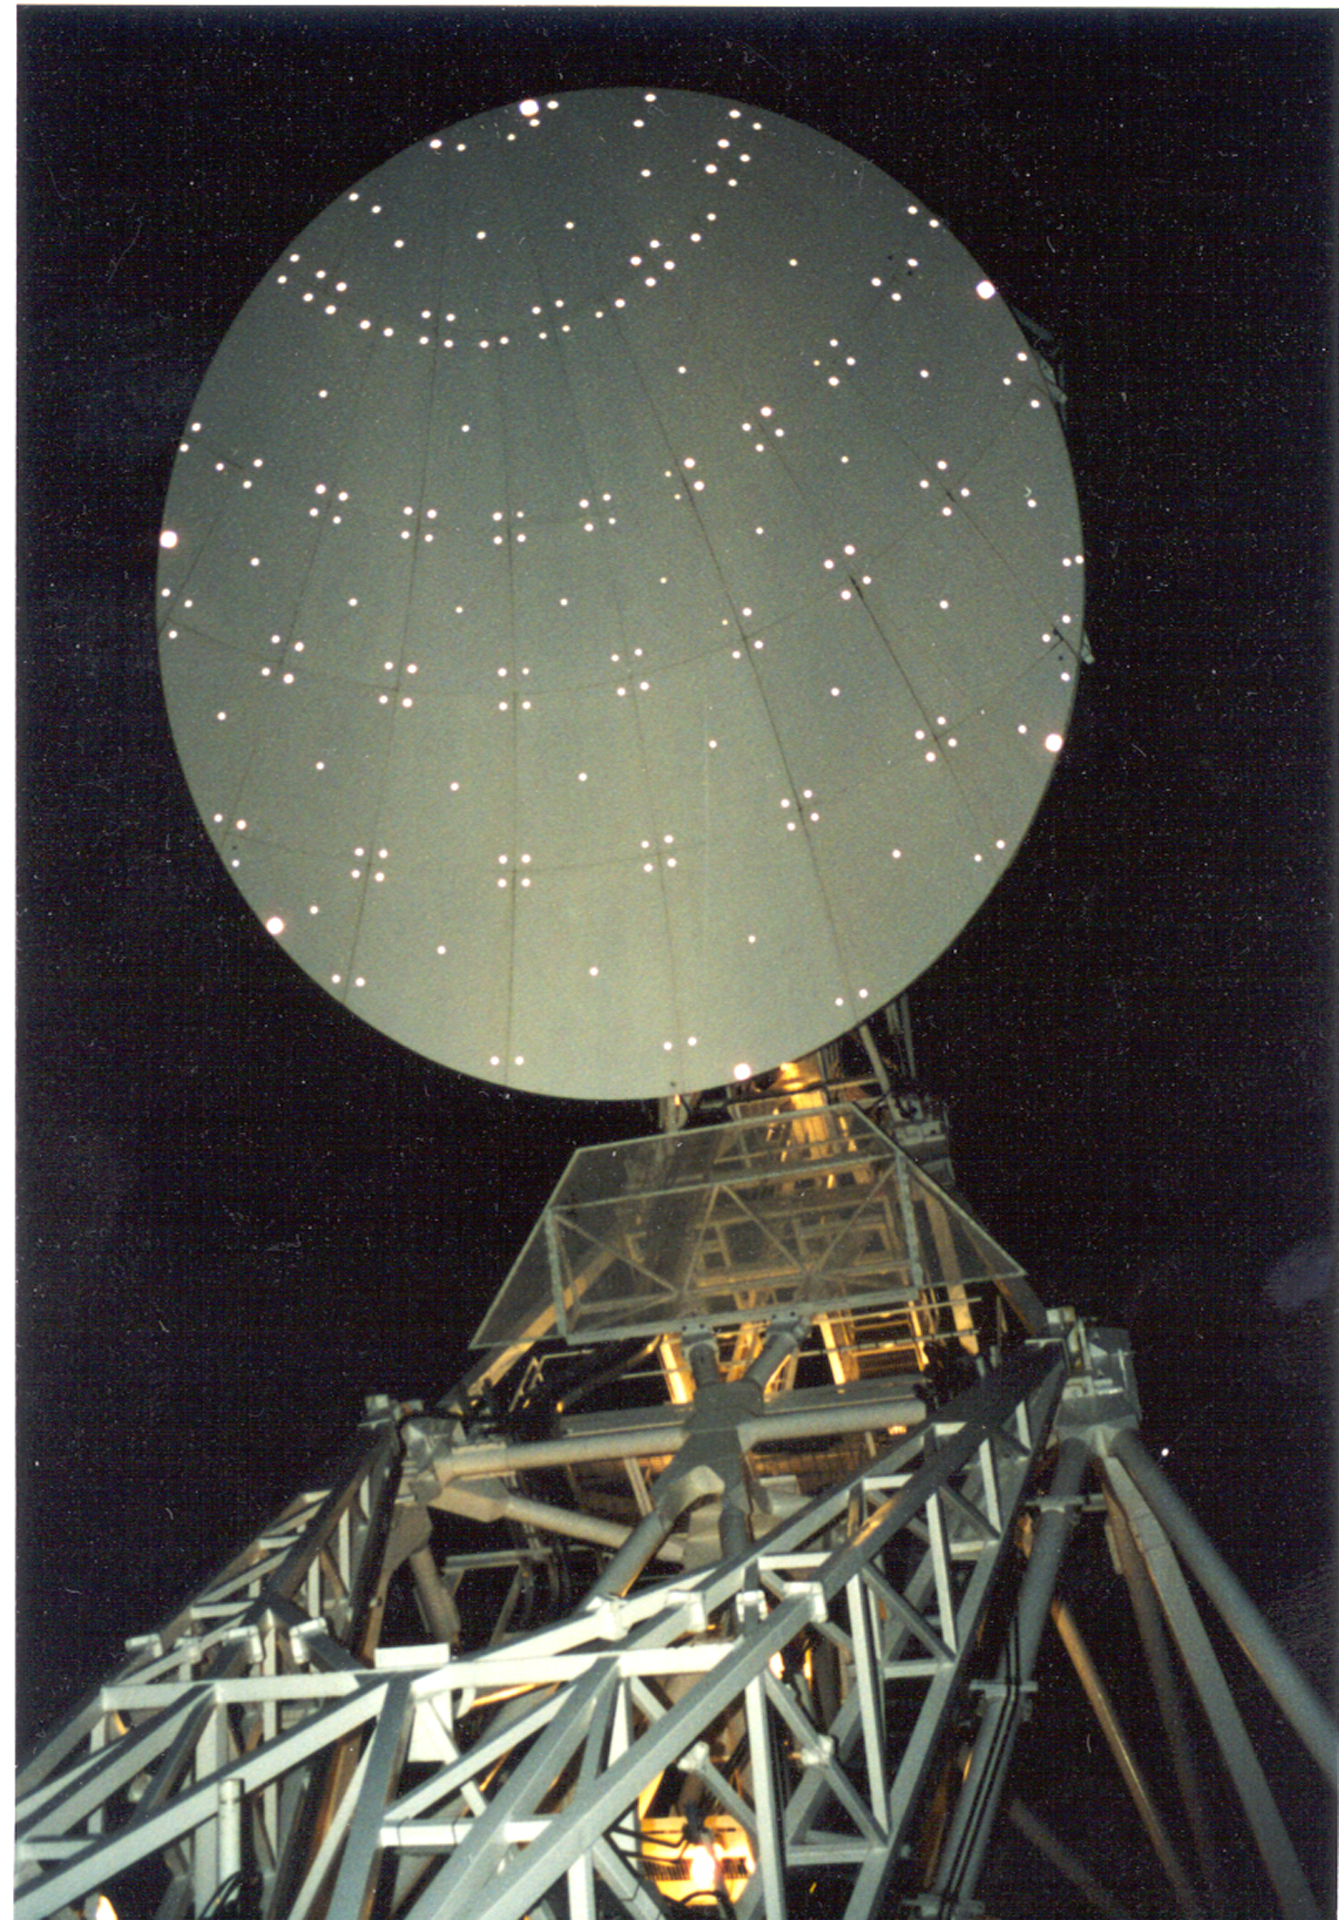

Keeping in Shape

Both the 100-meter dish and this smaller subreflector of the Green Bank Telescope must maintain their perfect shapes to properly bounce radio waves into the GBT's receivers. An array of little reflectors help engineers gauge the shape of this smaller dish.

Credit: NRAO/AUI/NSF